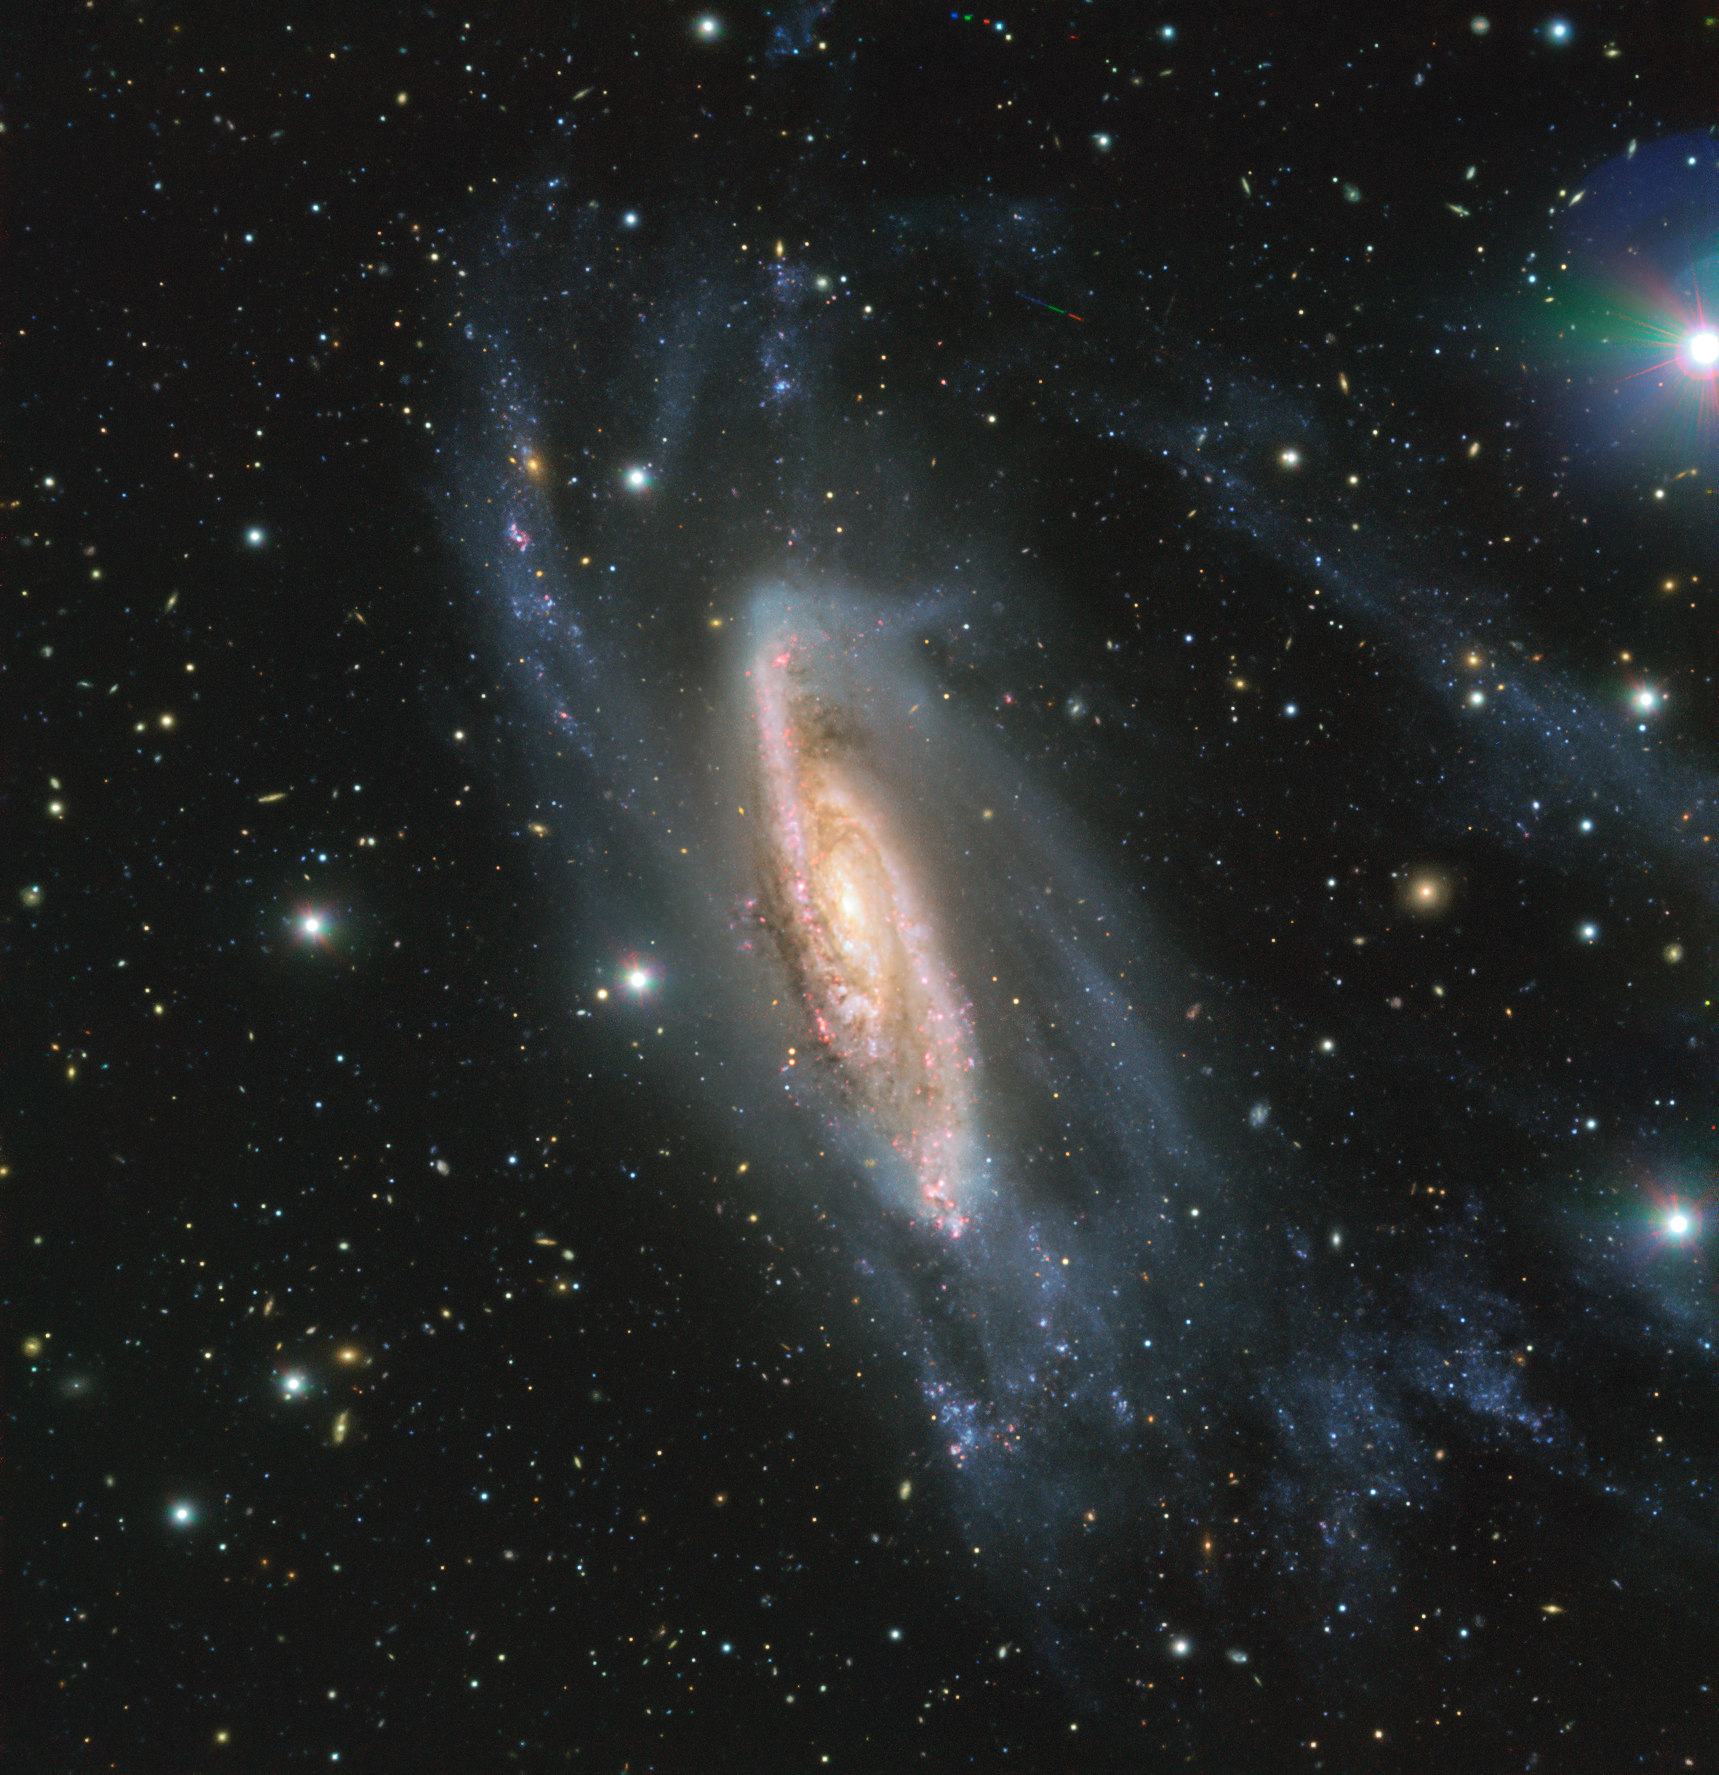

A Galactic Gem

FORS2, an instrument mounted on ESO’s Very Large Telescope captured the spiral galaxy NGC 3981 in all its glory. The image, captured during the ESO Cosmic Gems Programme, showcases the beauty of the southern skies when conditions don’t allow scientific observations to be made.

Credit: ESO